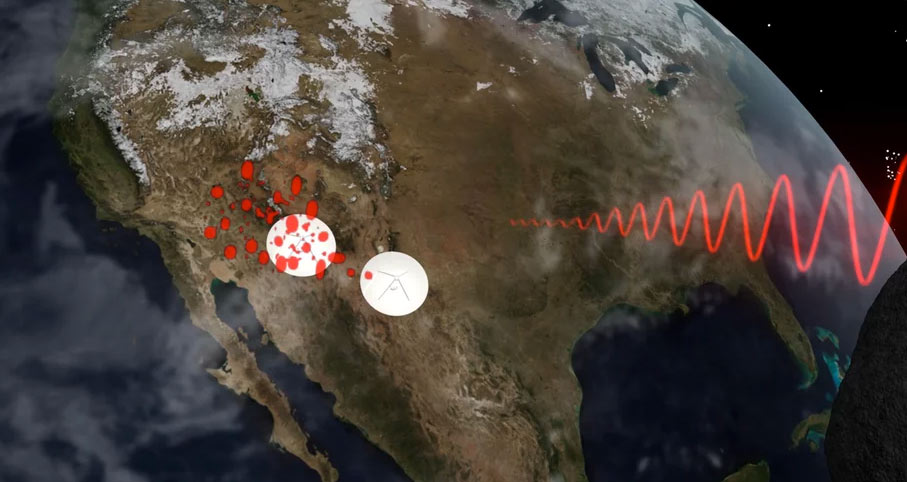

Animation of Radar Speckle Tracking Asteroids with Radio Telescopes

A signal is bounced off of asteroids, depending on how the asteroid is spinning, the reflected images will be seen by different antennas of the VLBA at different times. By measuring the timing differences, we can calculate the direction and speed of rotation. Learn more about what radio telescopes can tell us about asteroids: https://public.nrao.edu/explore/milky-way-explorer/.

Credit: Bill Saxton (NRAO/AUI/NSF). Music: Mark Mercury.